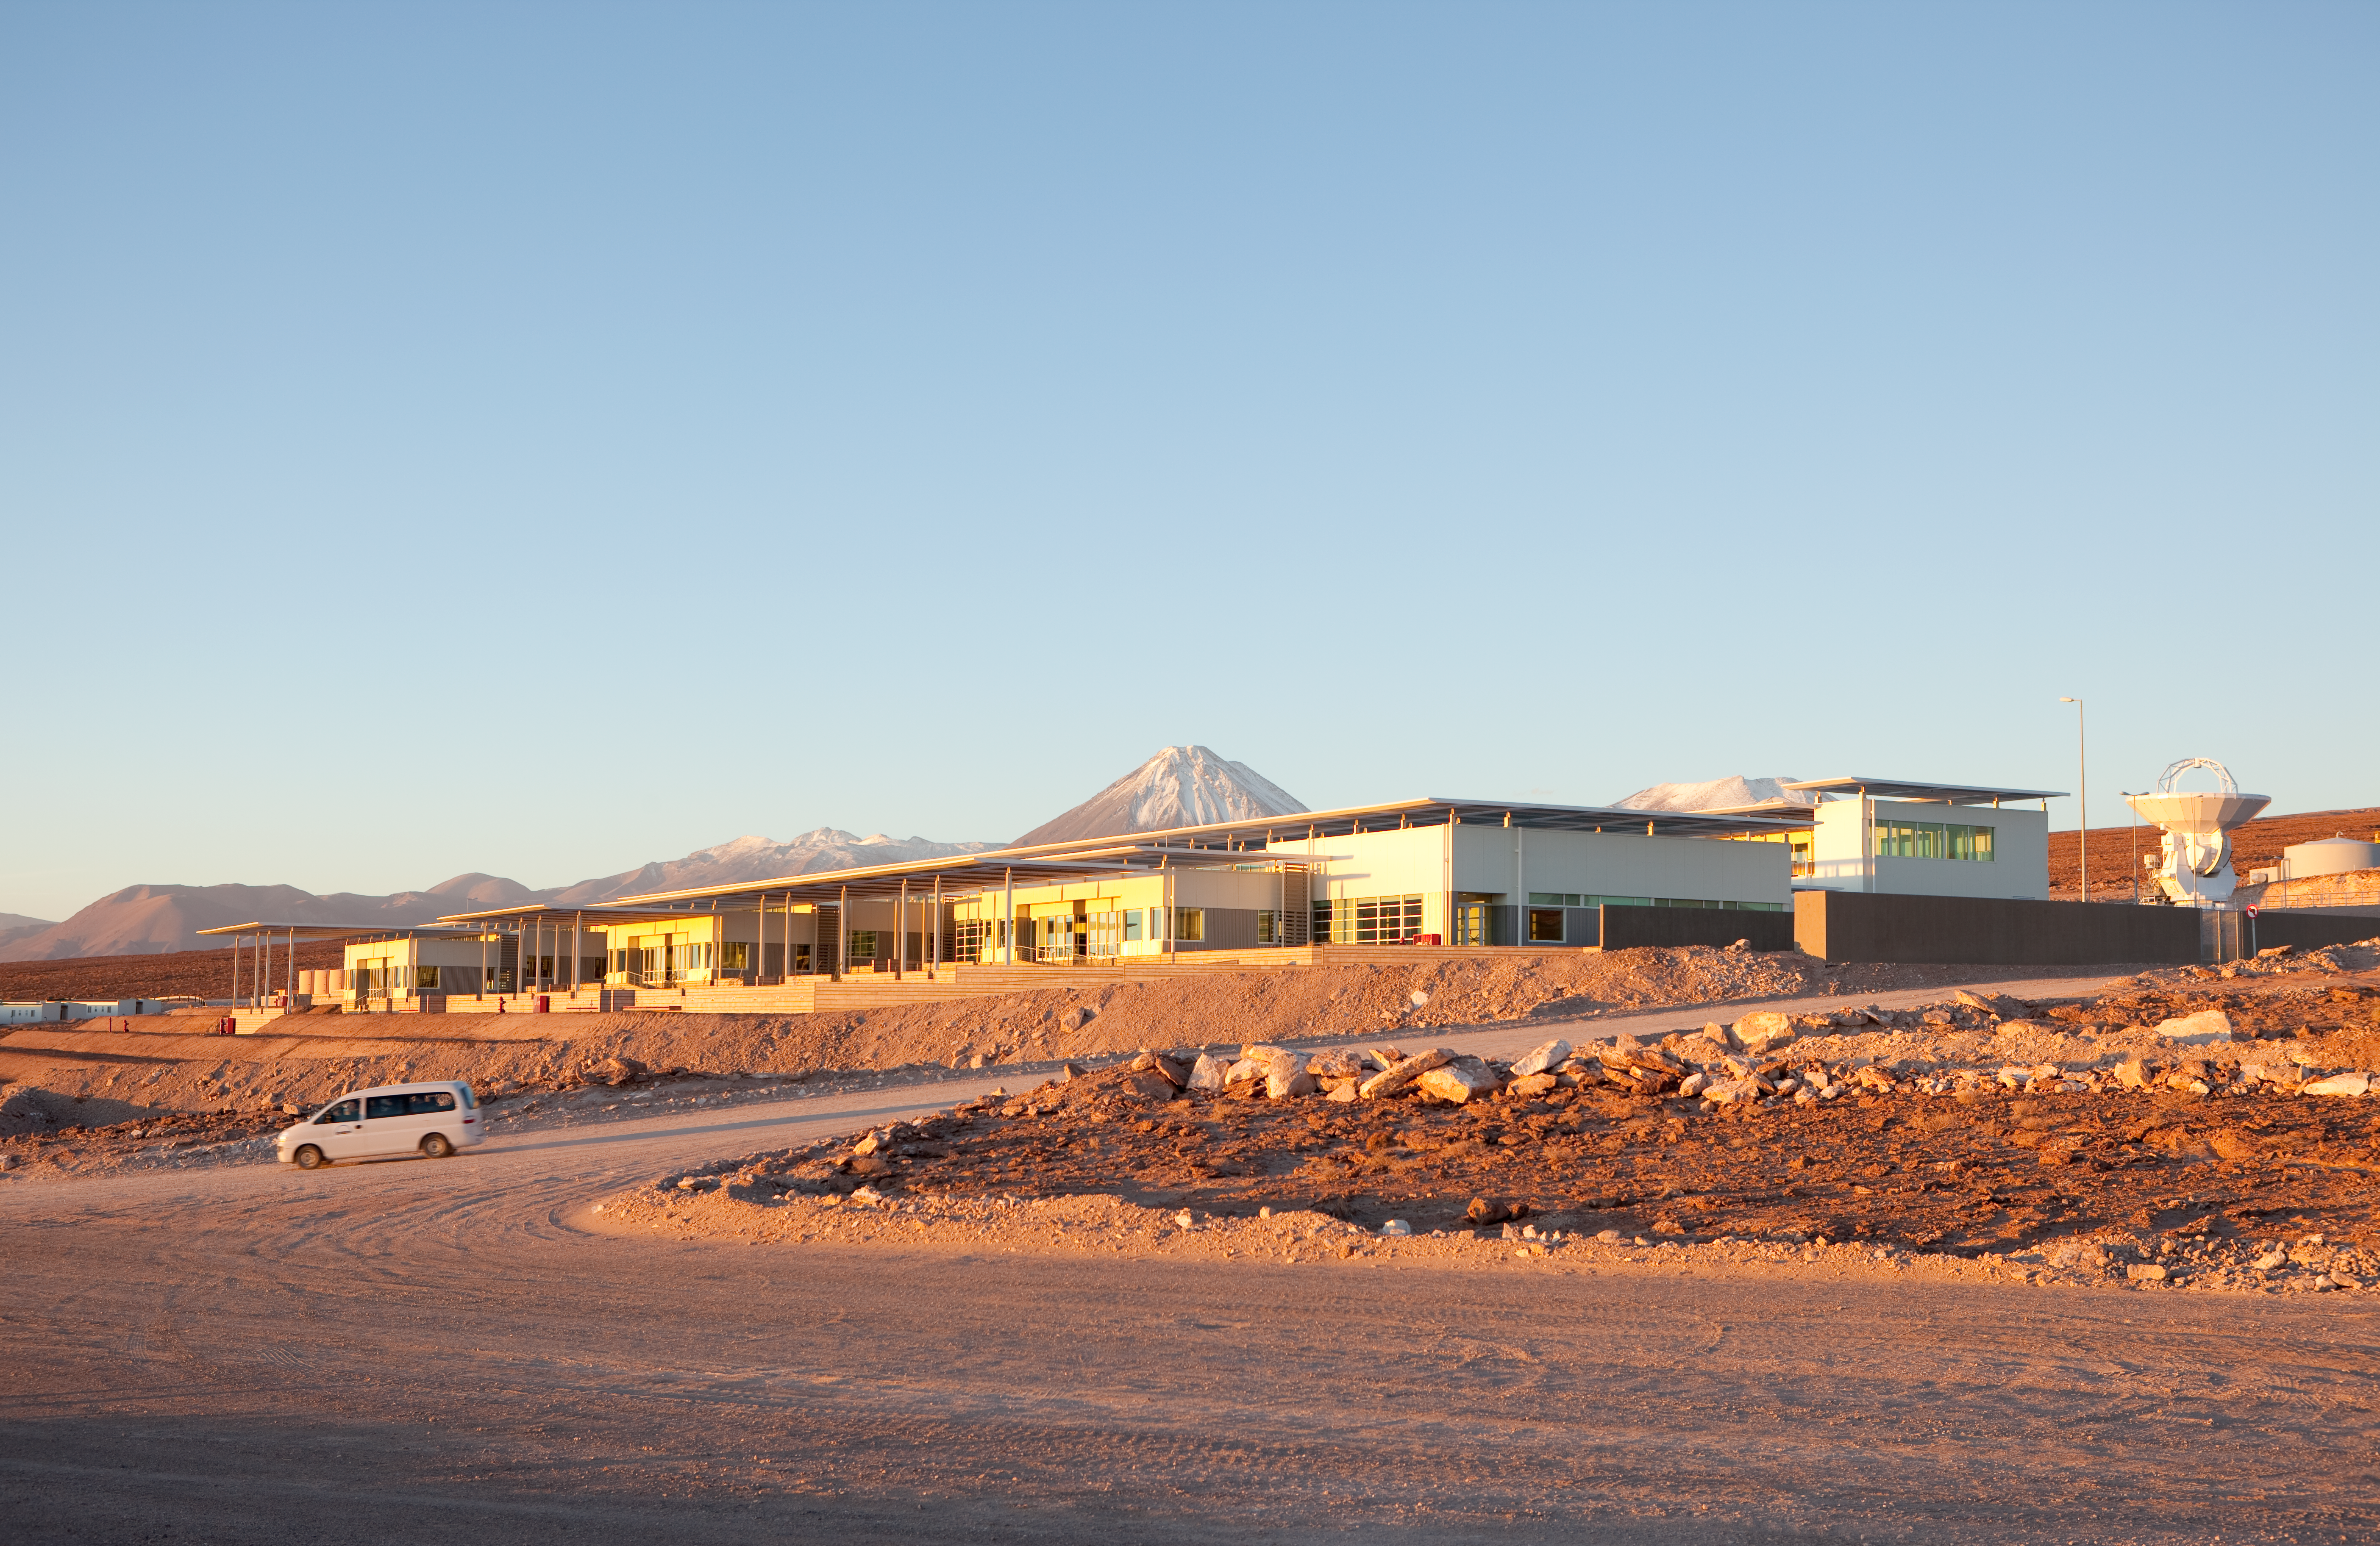

ALMA OSF

Evening view of the Operational Support Facility buildings at sunset. Licancabur volcano can be seen in the background. Image taken in March 2009.

Credit: ALMA (ESO/NAOJ/NRAO)